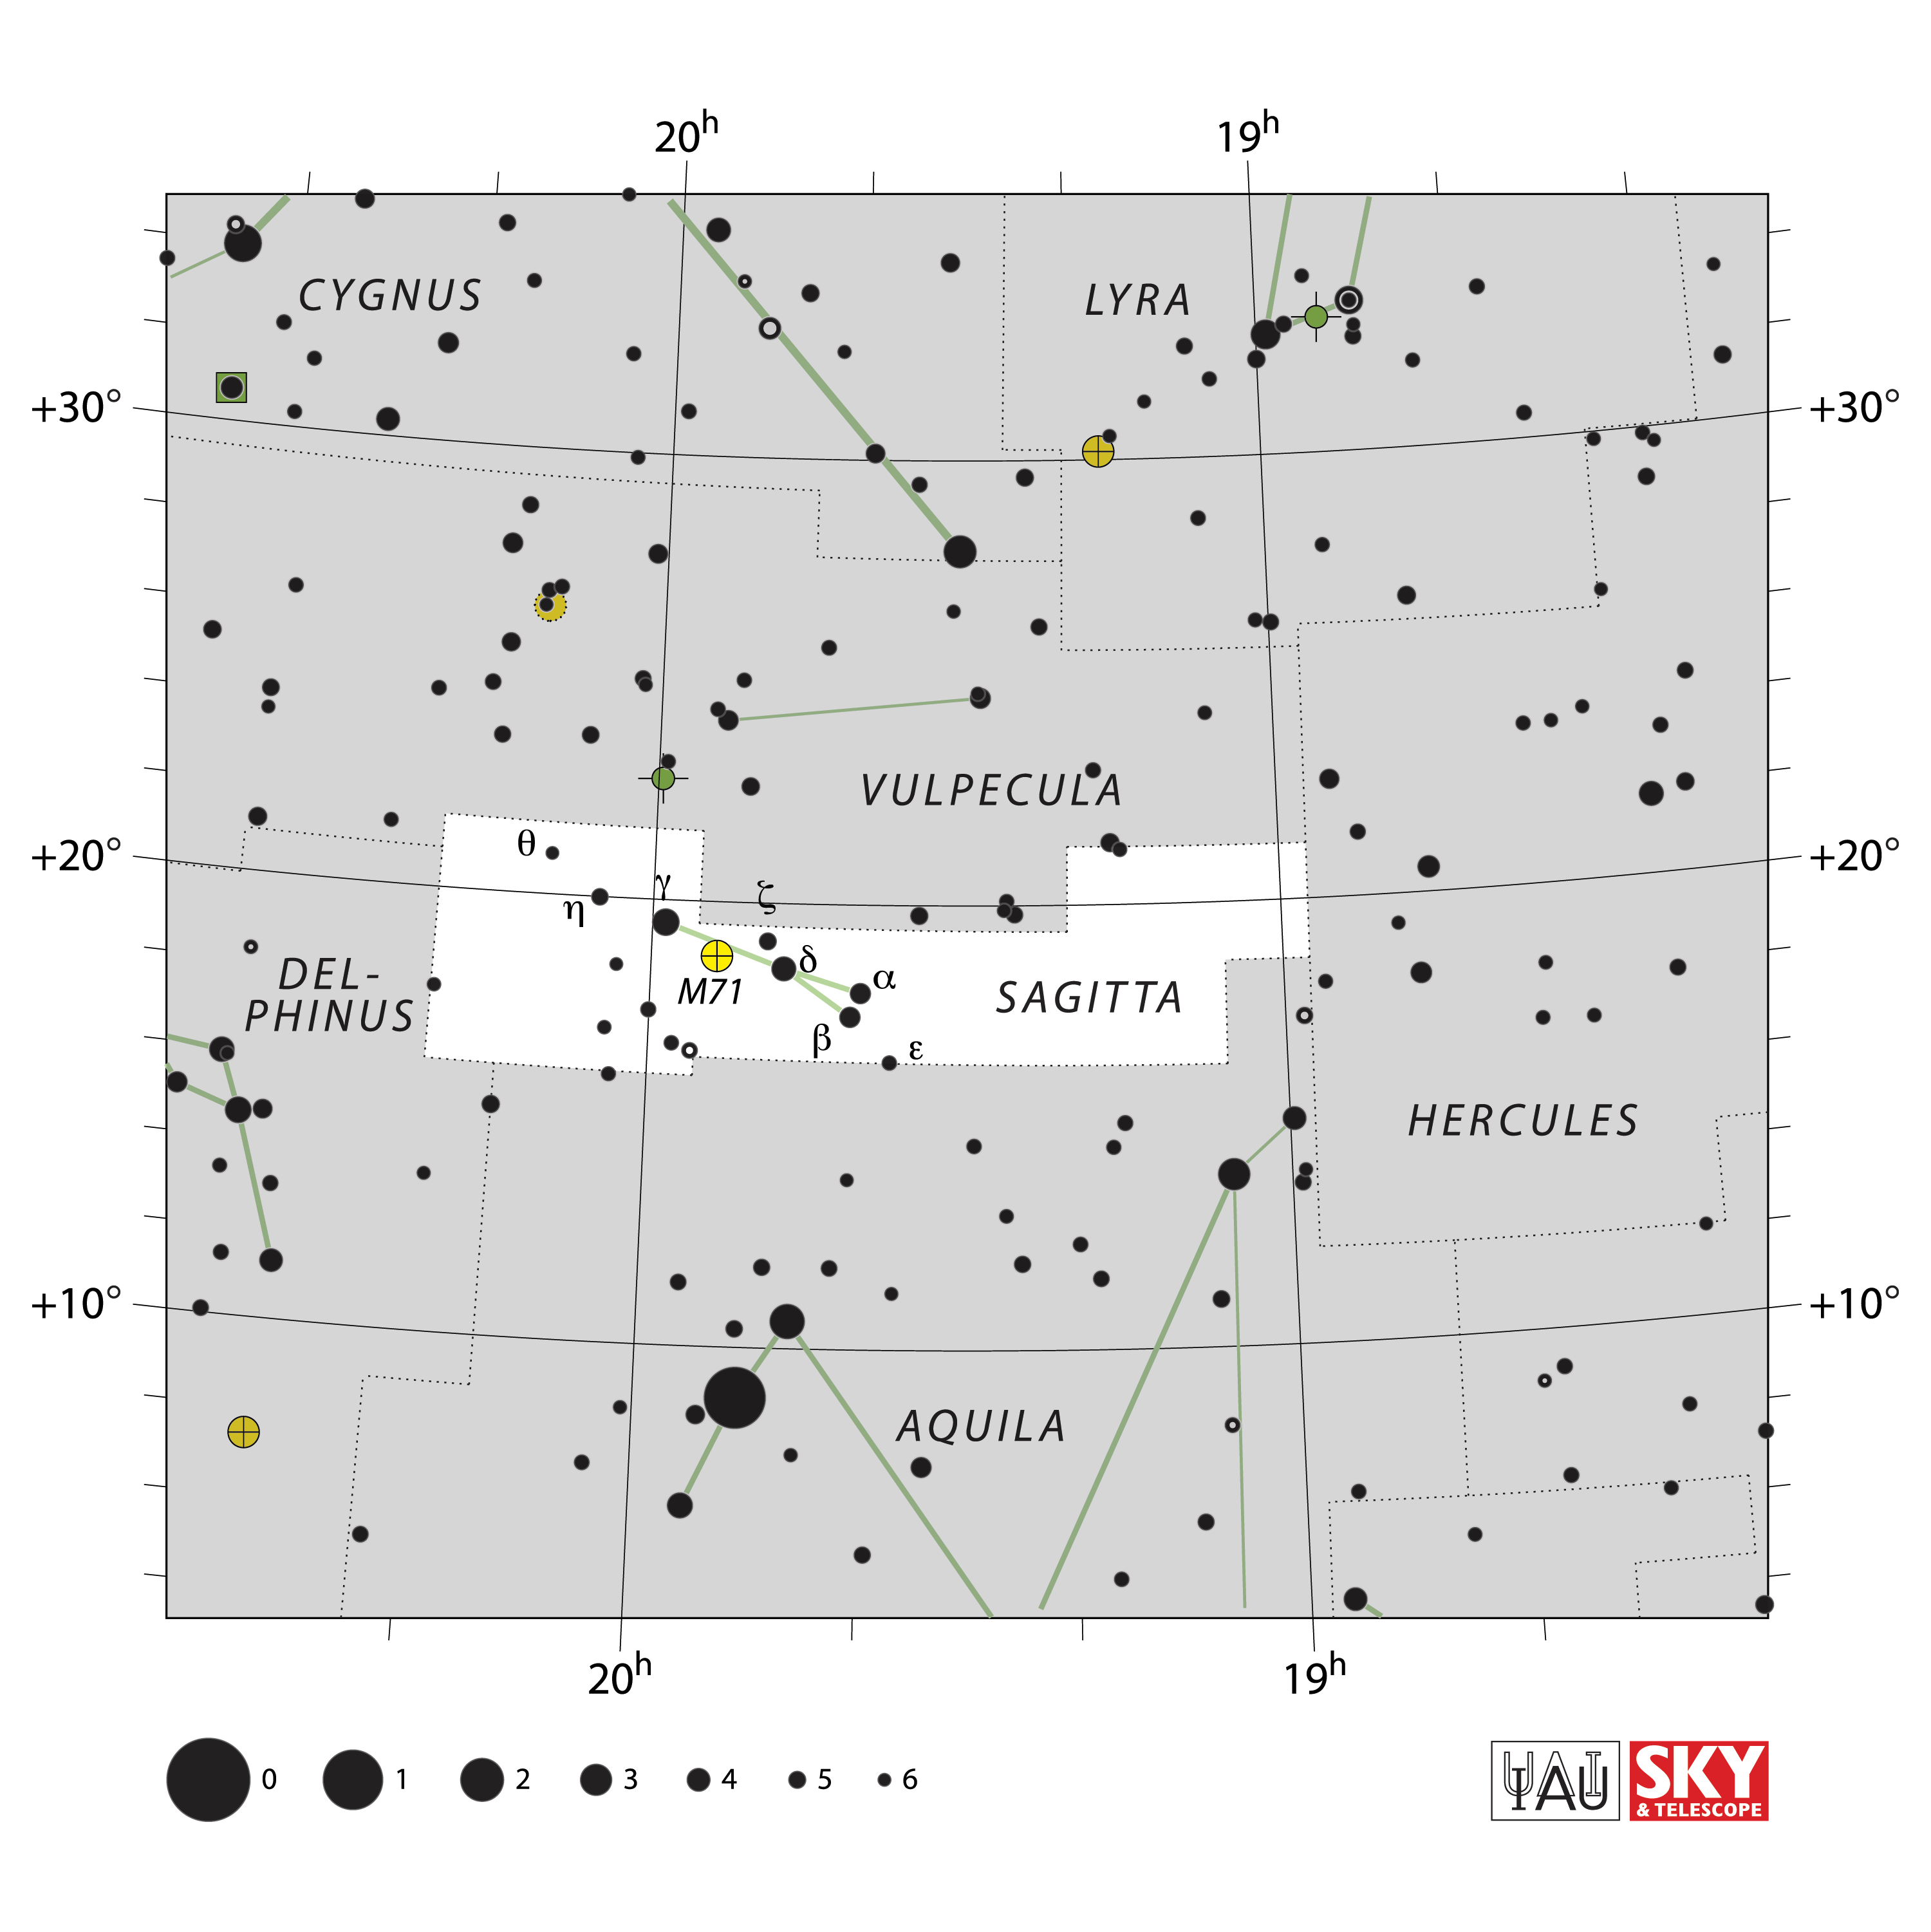

Sagitta

Credit: IAU and Sky & Telescope